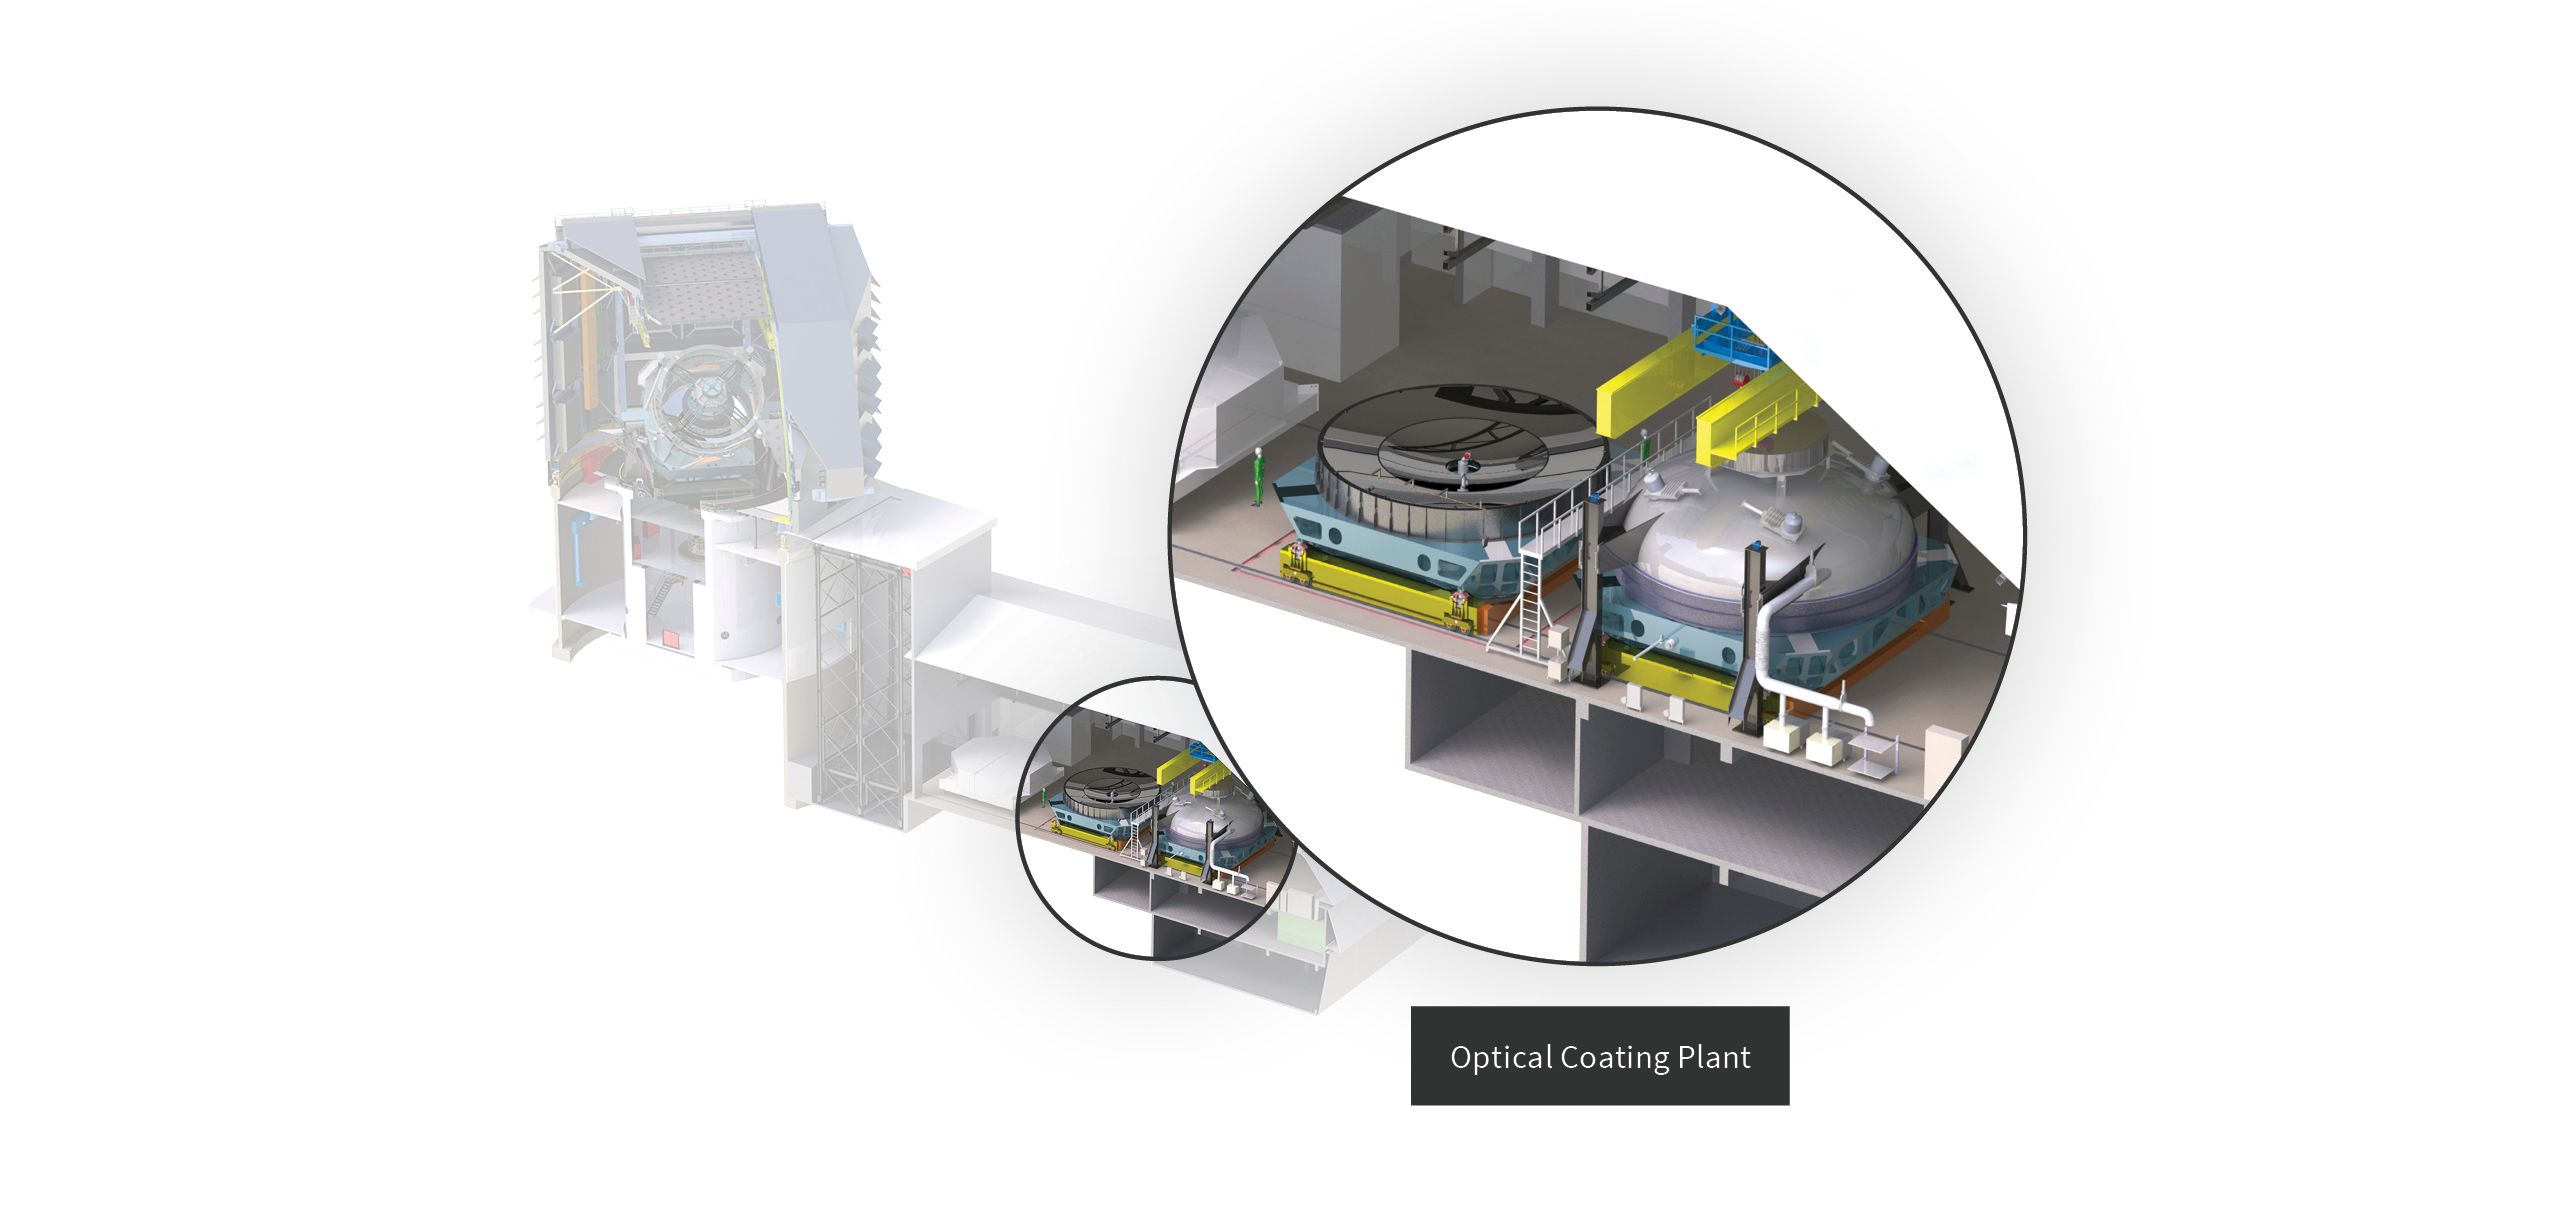

Optical Coating Plant location in Rubin Observatory

This diagram shows the location of the Optical Coating Plant in Rubin Observatory.

Credit: RubinObs/NOIRLab/SLAC/NSF/DOE/AURA